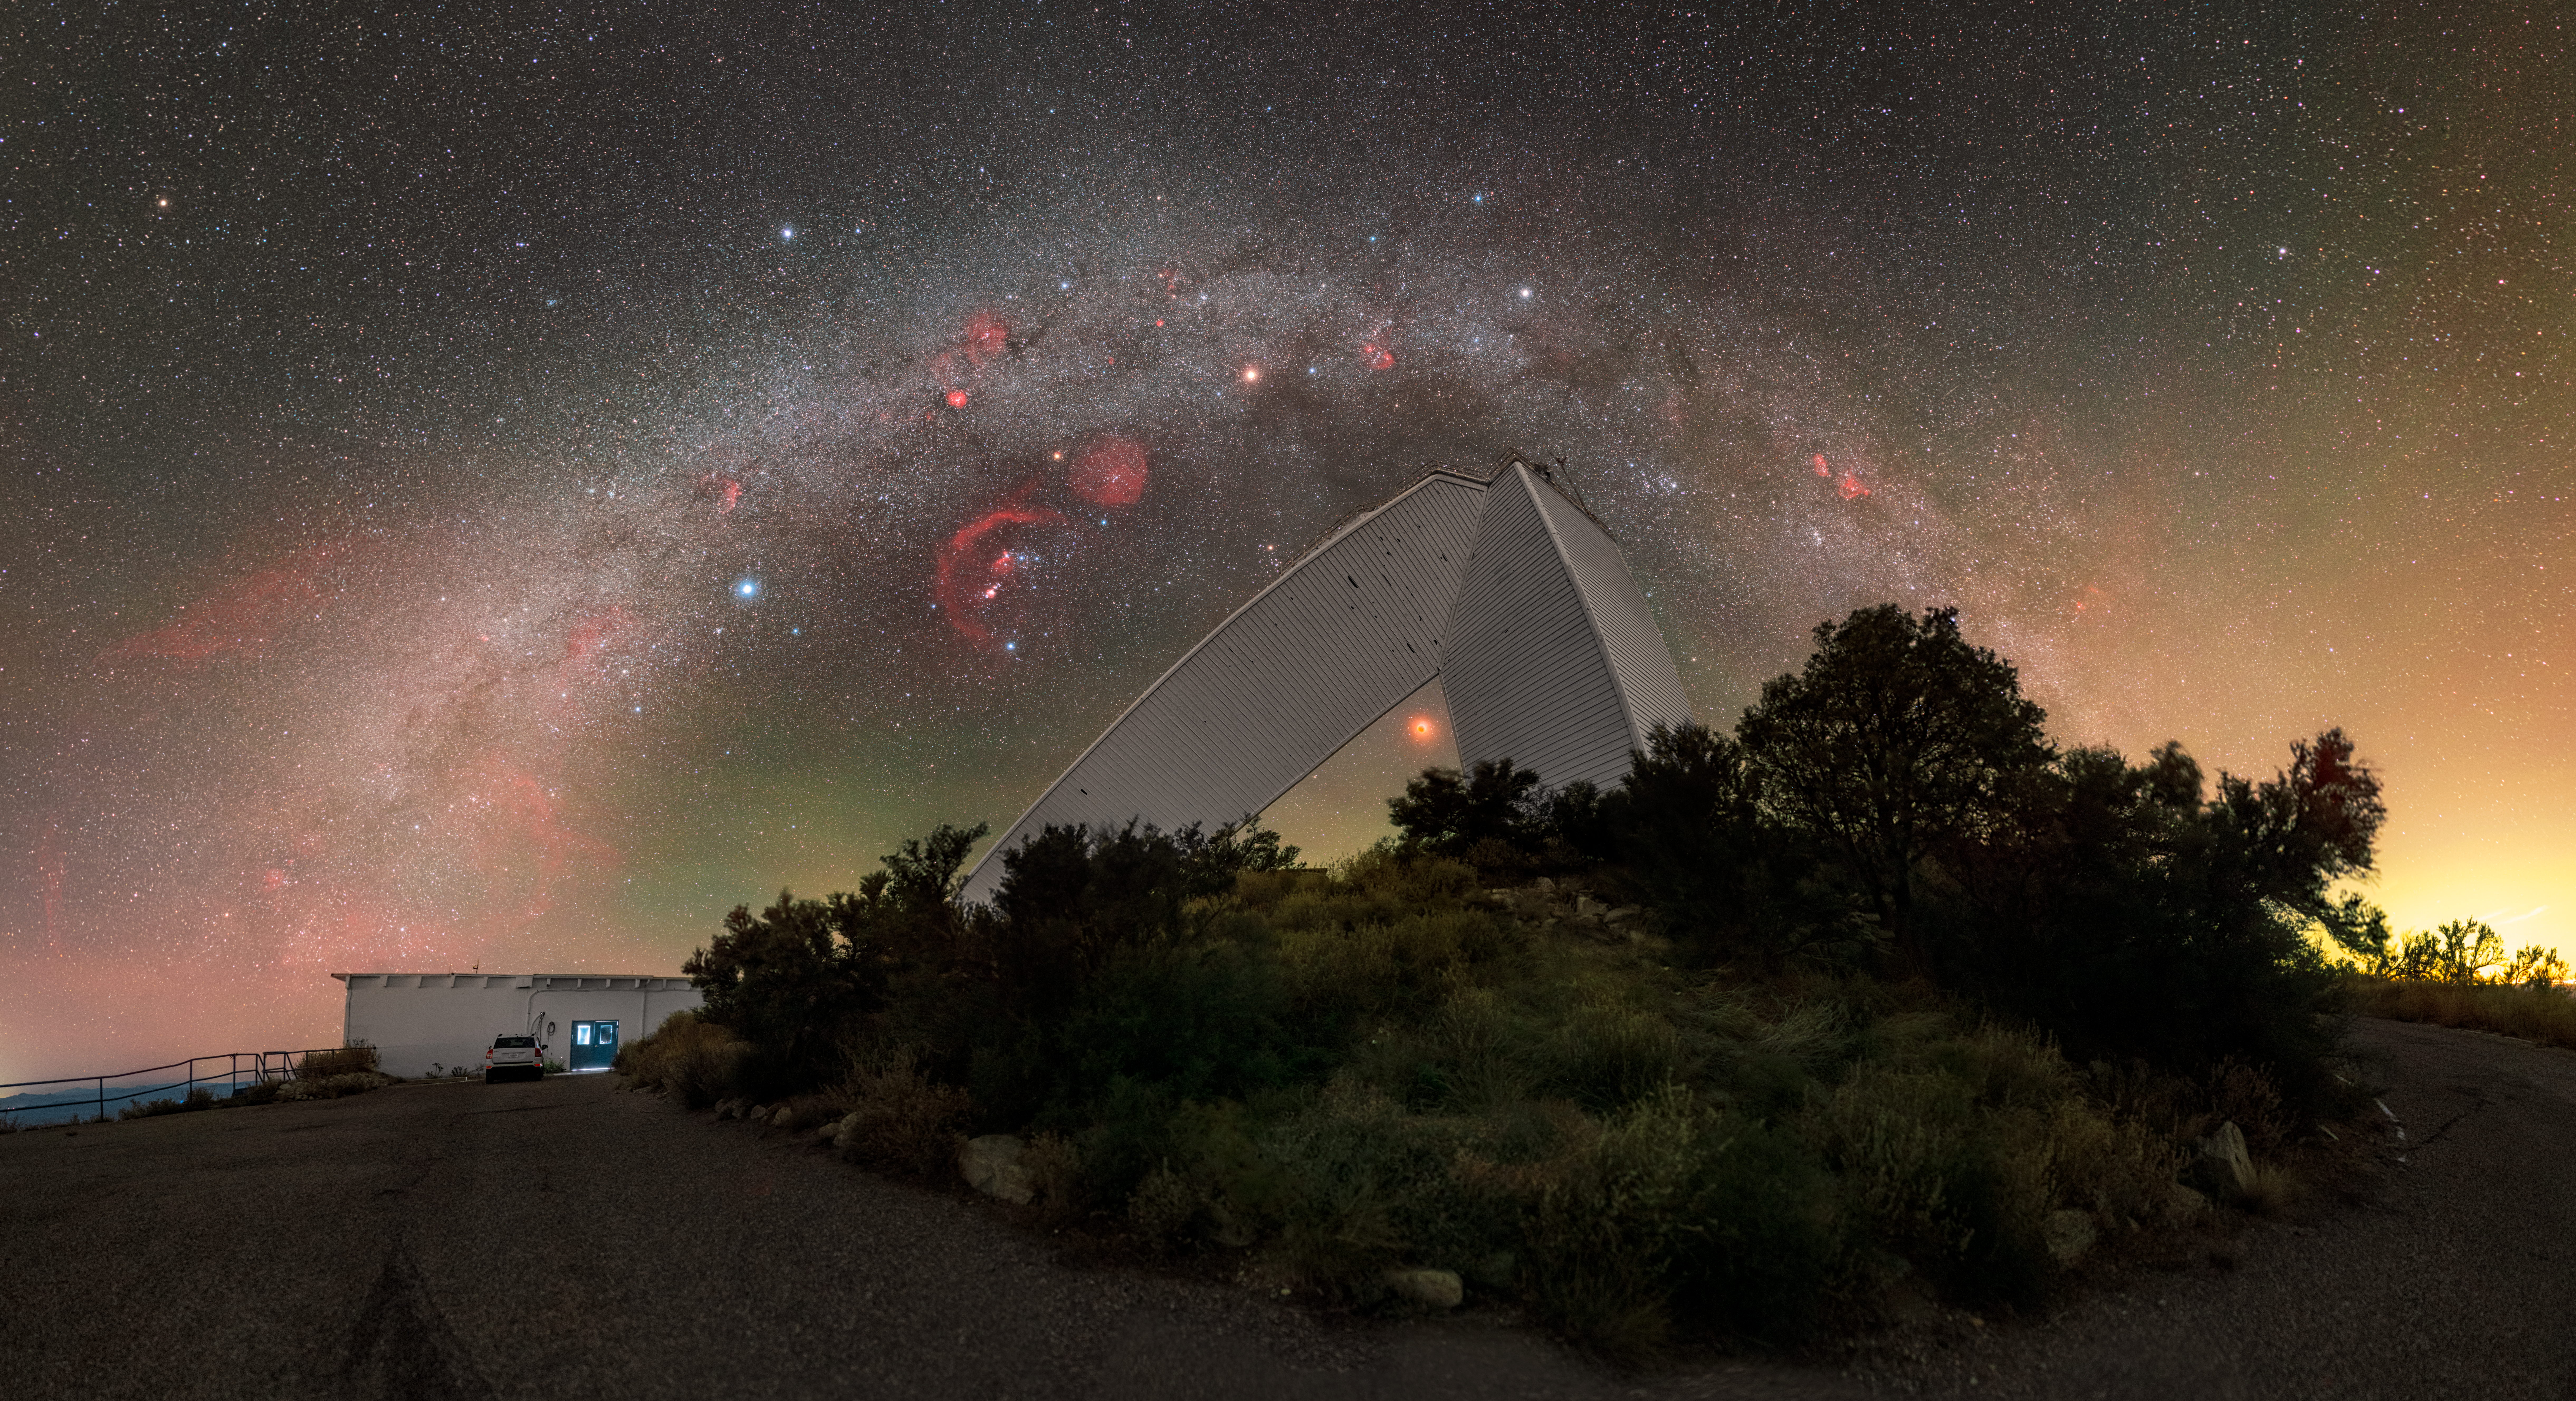

Arcs and Angles at Kitt Peak

This Image of the Week contrasts the beautiful curve of the Milky Way with the geometric architecture of NSF's recently retired McMath-Pierce Solar Telescope at the U.S. National Science Foundation Kitt Peak National Observatory (KPNO), a Program of NSF NOIRLab, near Tucson, Arizona. The McMath-Pierce Solar Telescope was once the largest solar telescope in the world, standing 33 meters (110 feet) tall with a 60-meter (200-foot) long diagonal shaft that continues underground. As a reflecting telescope, this instrument relied on mirrors to see the skies, and its diagonal bend led towards its 1.6-meter-diameter primary mirror.

Soon the public will have the unique opportunity to visit the McMath-Pierce Solar Telescope in a brand new guise, as it is being transformed into a dynamic astronomy education center. NSF’s new Windows on the Universe Center for Astronomical Outreach at Kitt Peak will allow the public to experience the cutting-edge research carried out at Kitt Peak and NSF’s other astronomy facilities around the globe, including ground-based optical, radio, and gravitational wave facilities. The public opening is scheduled for late 2025, when visitors can expect an experience built on NOIRLab’s foundational principle of Discovering Our Universe Together.

You can find a close-up of this image here as well as this image in 360 degree panoramic and fulldome formats.

Petr Horálek, the photographer, is a NOIRLab Audiovisual Ambassador.

Credit: KPNO/NOIRLab/NSF/AURA/P. Horálek (Institute of Physics in Opava)